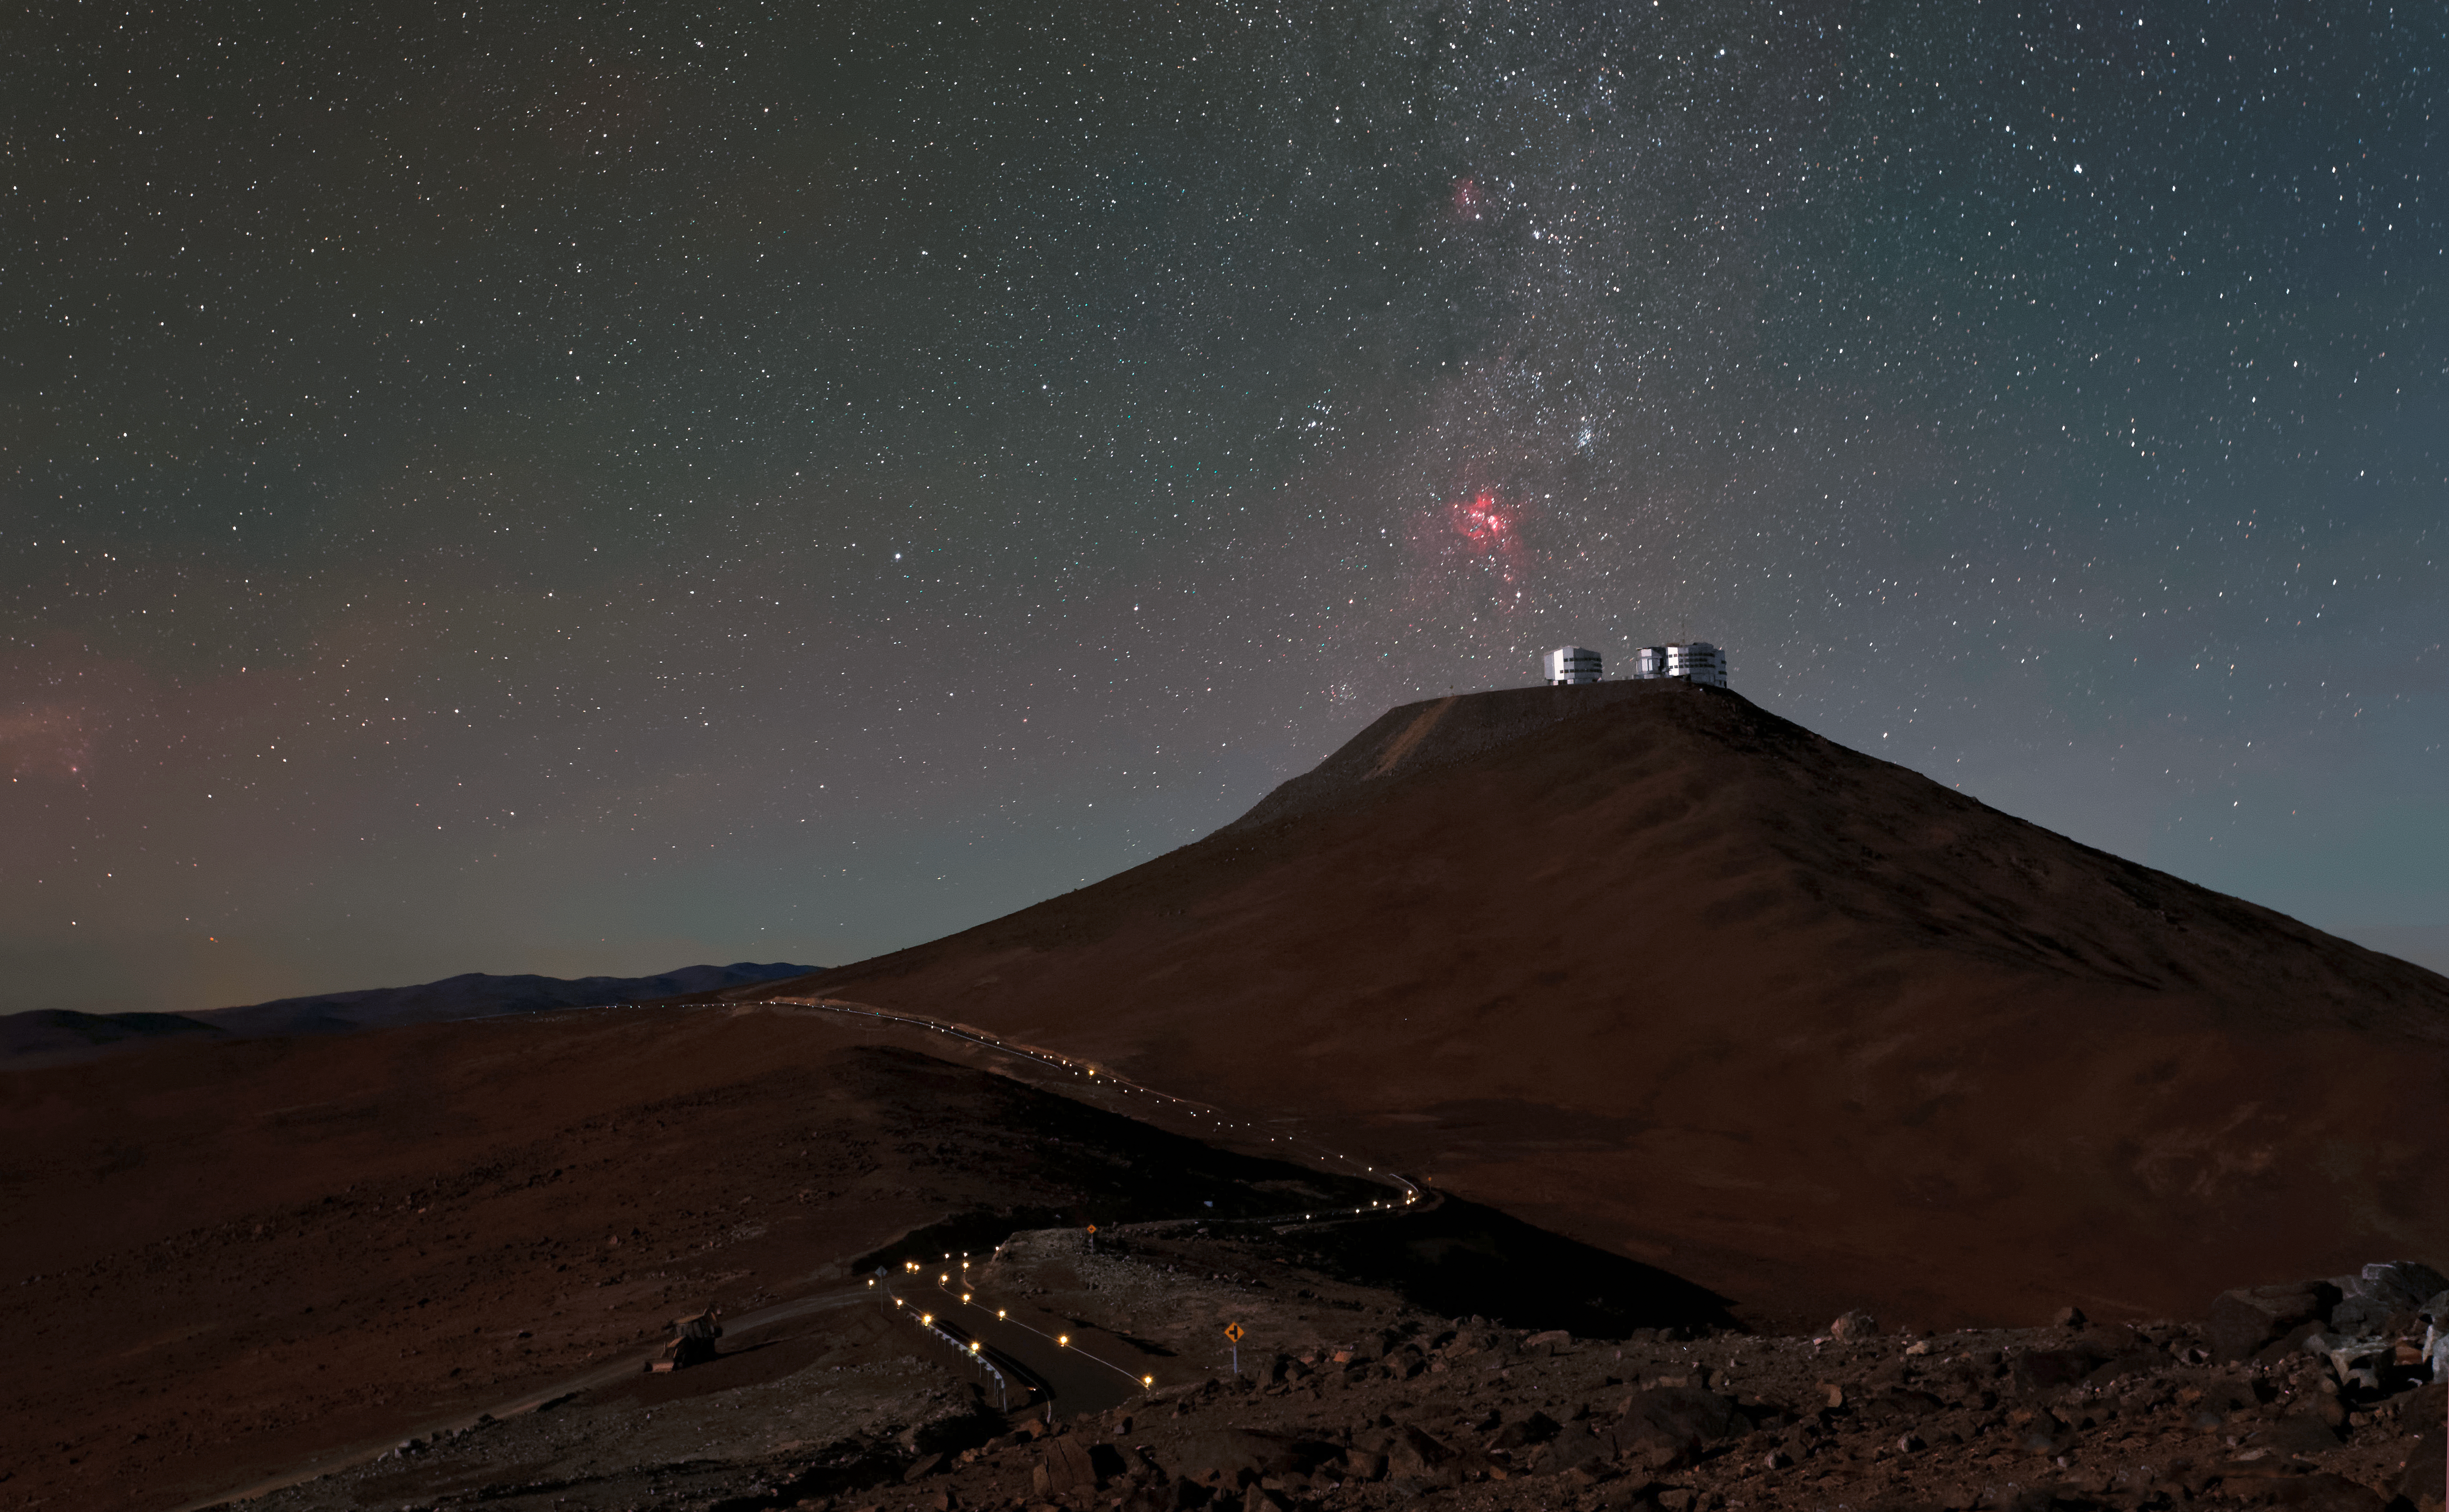

Lunar illumination

The Unit Telescopes of ESO's Very Large Telescope are illuminated by the light of the Moon as they sit atop Cerro Paranal in this shot from the Chilean Atacama Desert.

Captured from the road that leads to the VISTA telescope at the Paranal Observatory, this skyscape reveals the splendor of the spectacular star-studded southern sky in addition to a faint red and green radiance (seen to the left of the image) which is a luminescence known as airglow.

Credit: Jean-Marc Lecleire/PNA/ESO